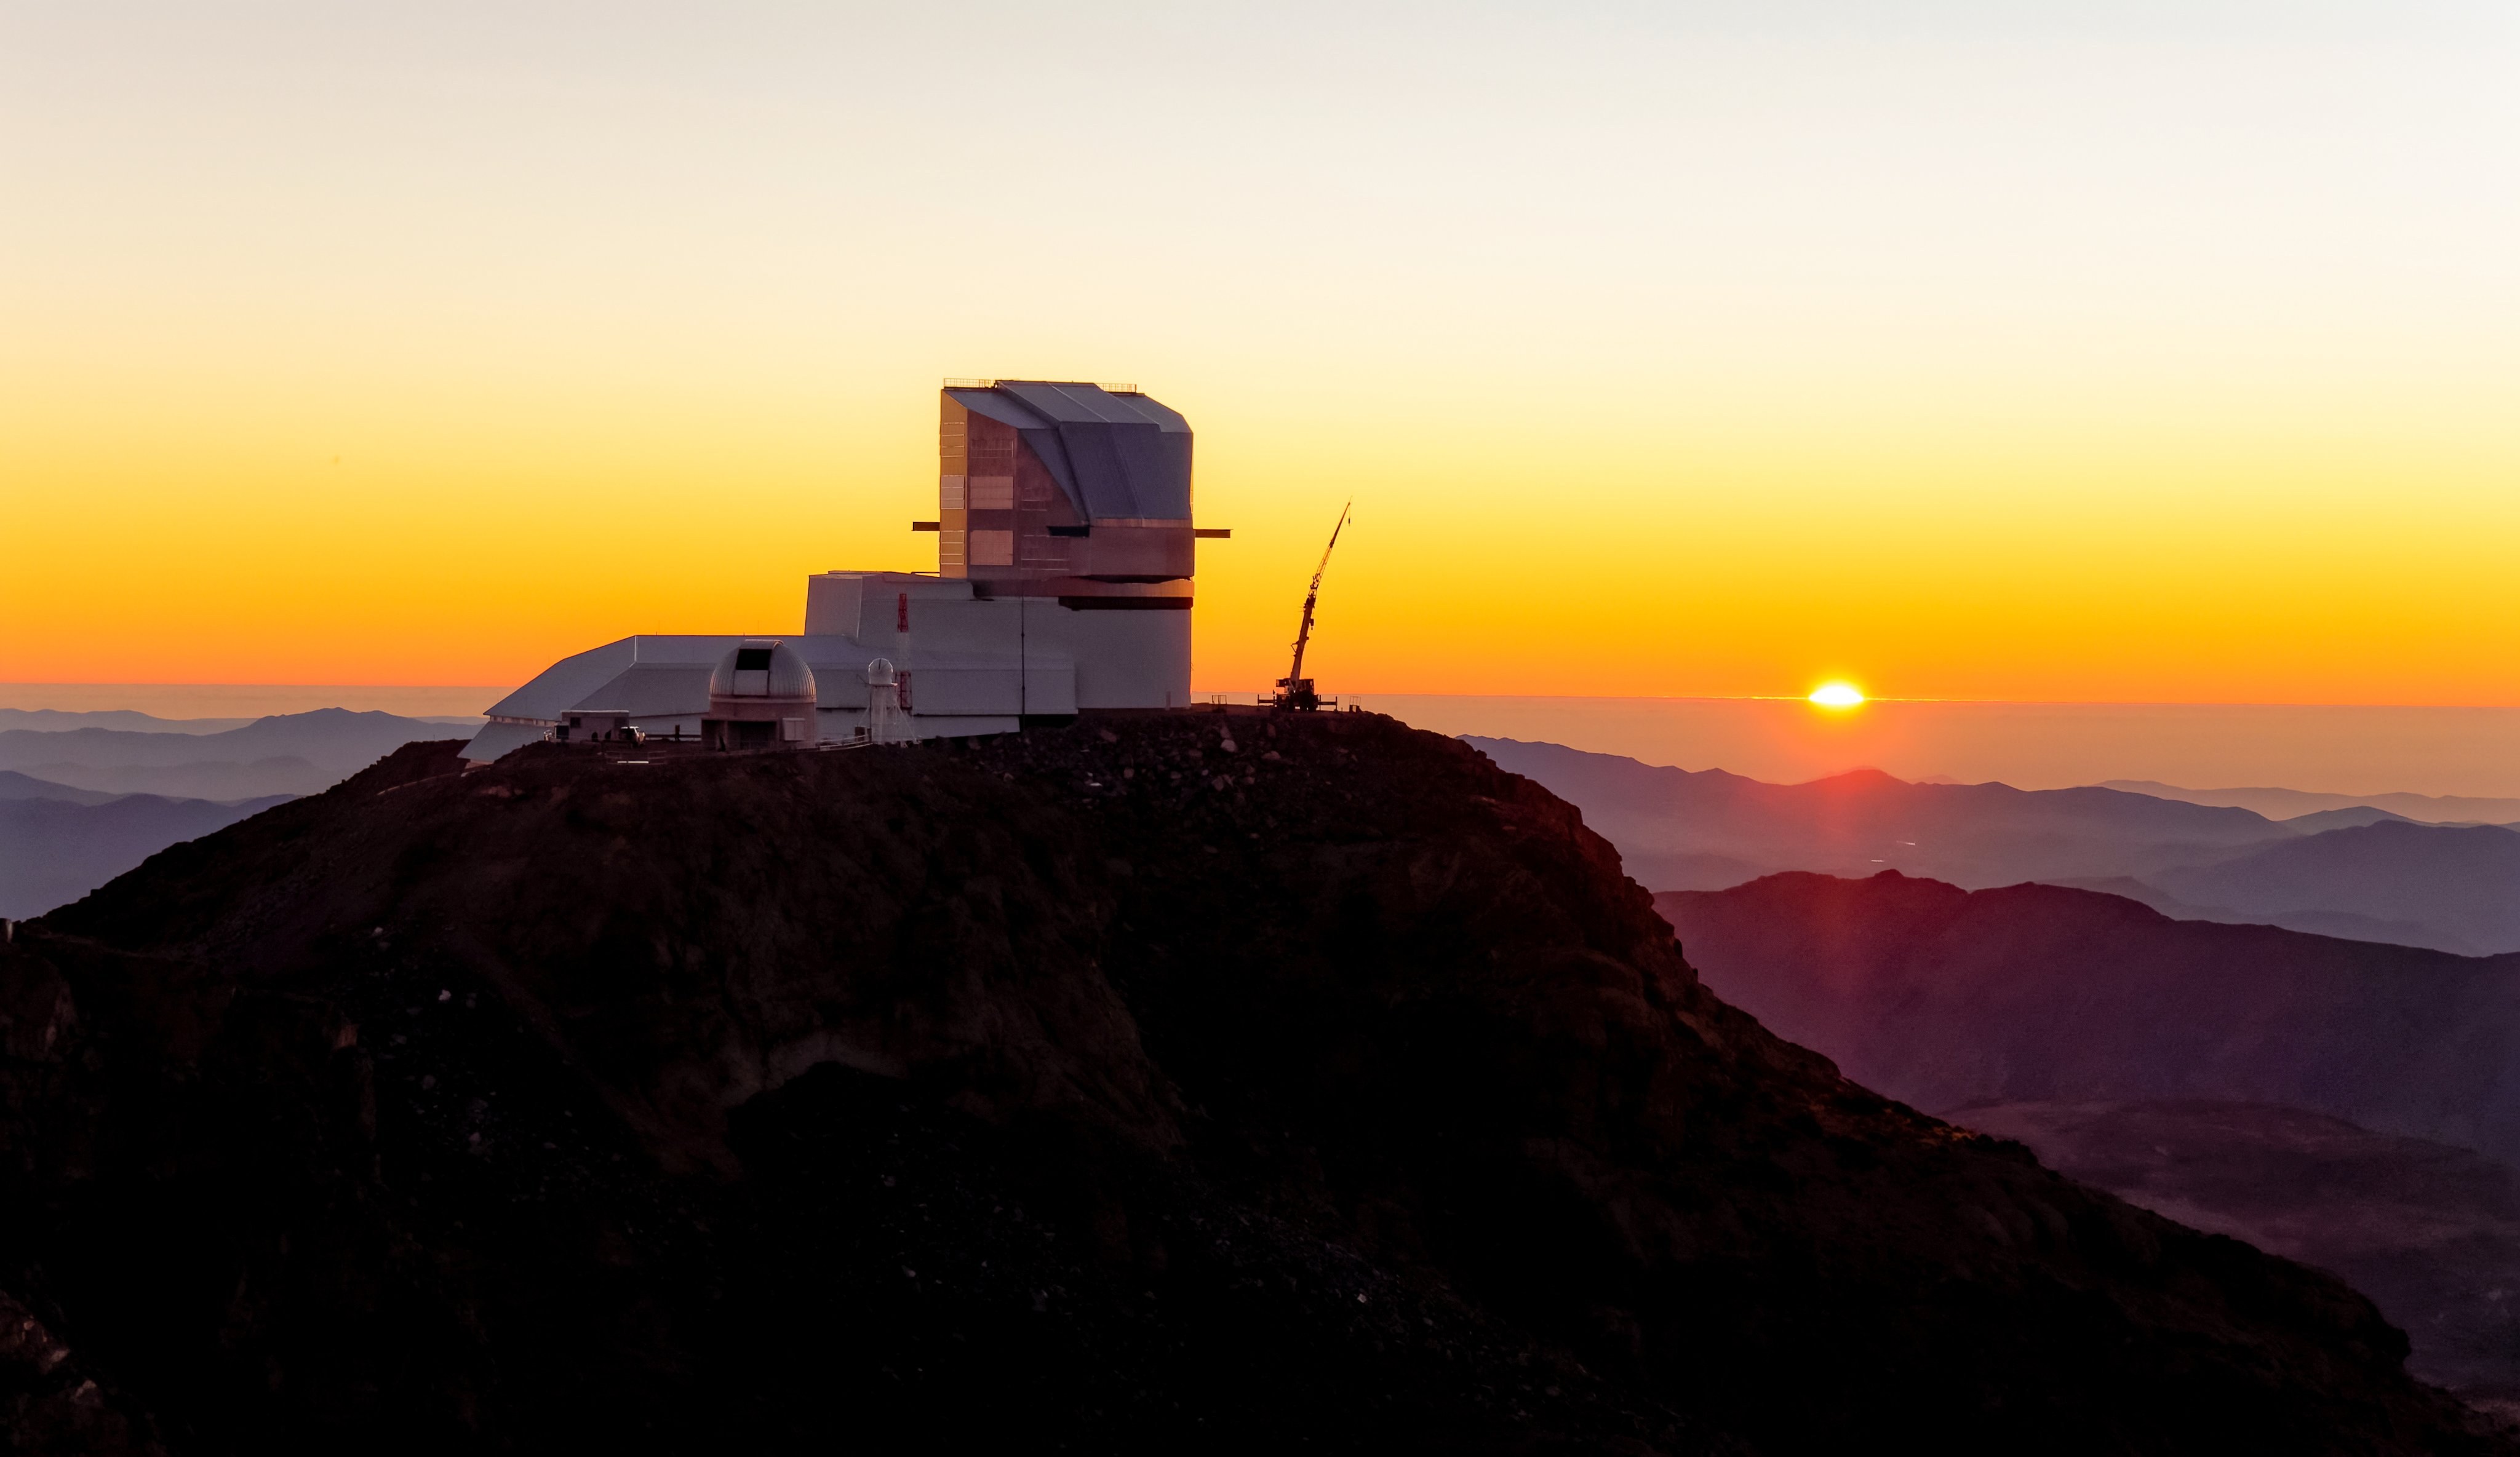

Rubin's Golden Hour

Perched atop Cerro Pachón in Chile, Rubin Observatory basks in the golden light radiated by the setting sun. In this aerial image, the foothills of the Chilean Andes fade and roll into the orange horizon.

Credit: Rubin Obs./NSF/AURA/W. O'Mullane